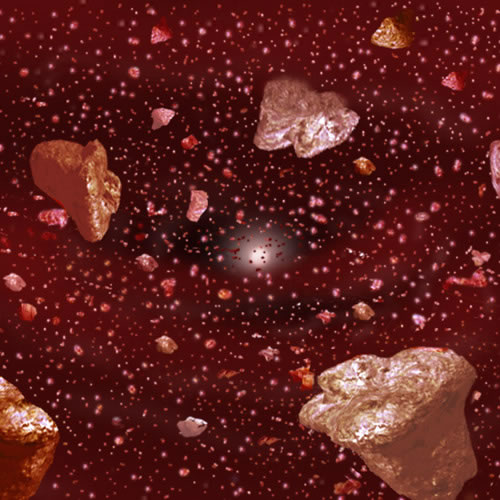

Artists conception of an asteroid belt around Zeta Leporis

Artists conception of an asteroid belt around Zeta Leporis. Collisions between such bodies are likely the source of the small dust grains detected by T-ReCS.

Credit: International Gemini Observatory/NOIRLab/NSF/AURA